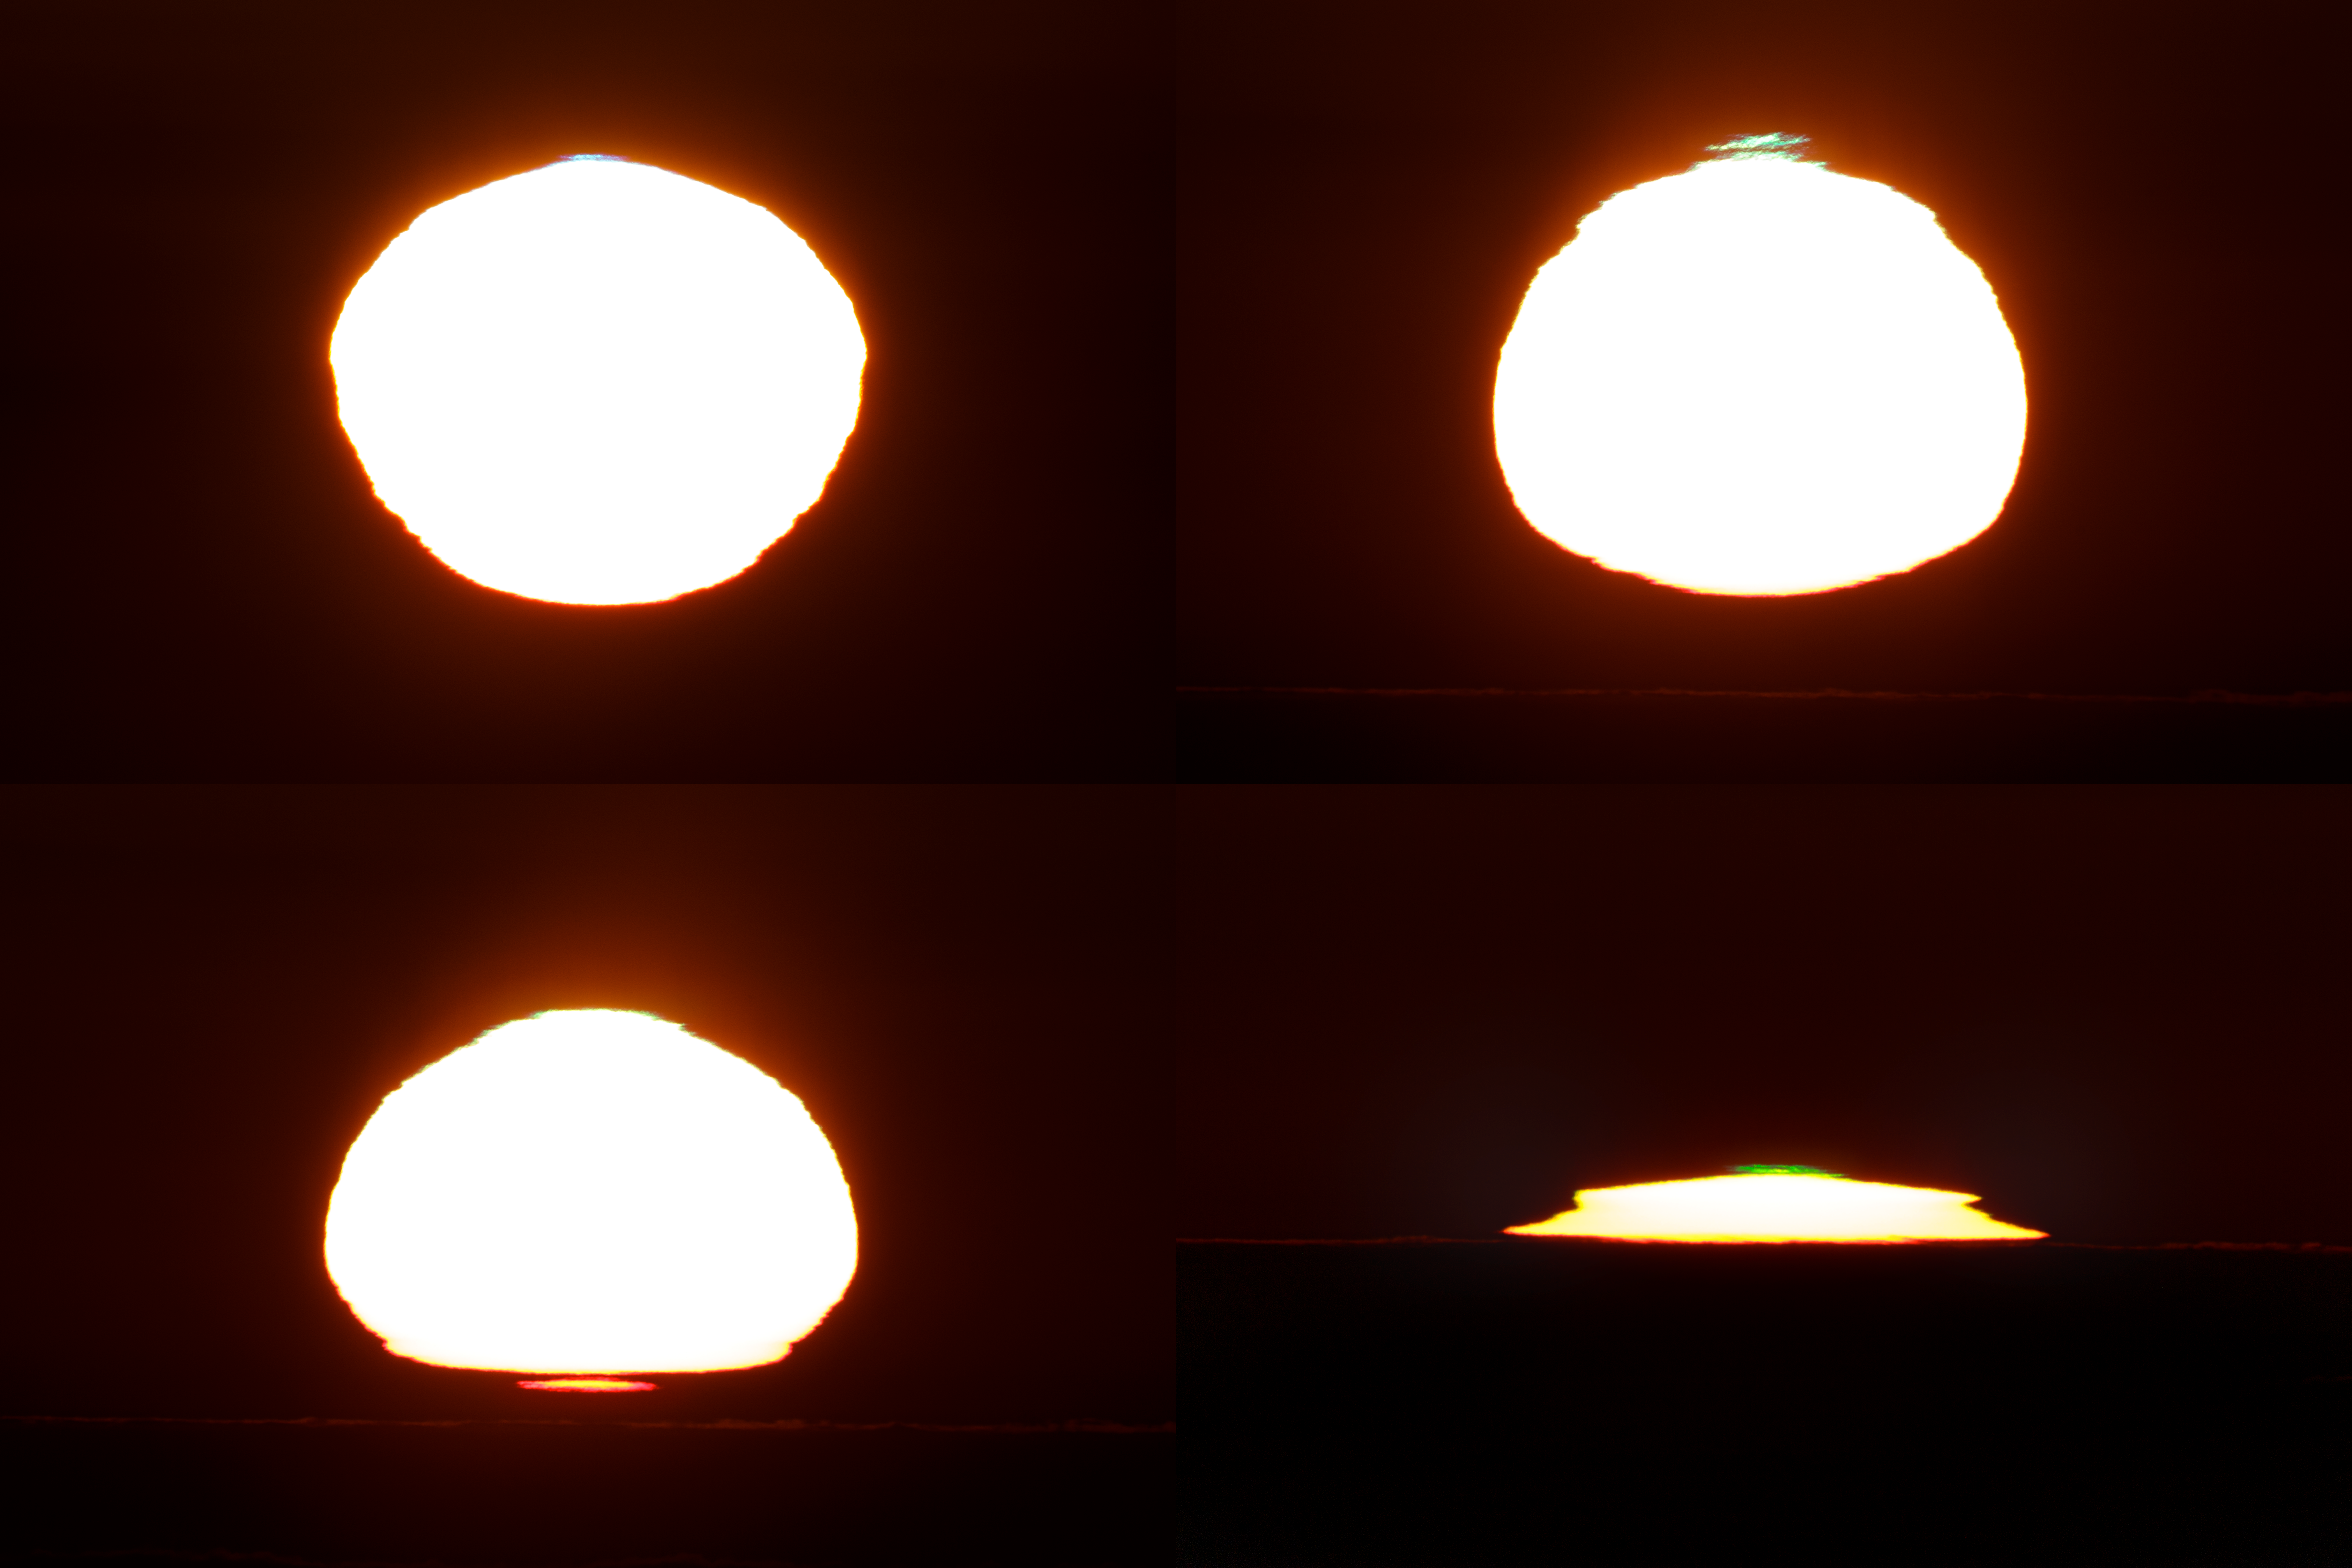

Colourful solar edges at sunset in Paranal

Four different types of colors on solar edge during sunset, caused by the atmospheric refraction over the Pacific Ocean as seen from ESO Paranal Observatory. Upper left — small blue rim/fragment can be seen above the solar disc. Upper right — dramatic green fragment and rim appeared few seconds after. Lower left — red rim and fragment appeared just before the sun touched the horizon (green rim can be seen as well), lower right — very prominent green fragment finished this dramatic sunset. Captured on 6 July 2019.

Credit: ESO/P. Horálek